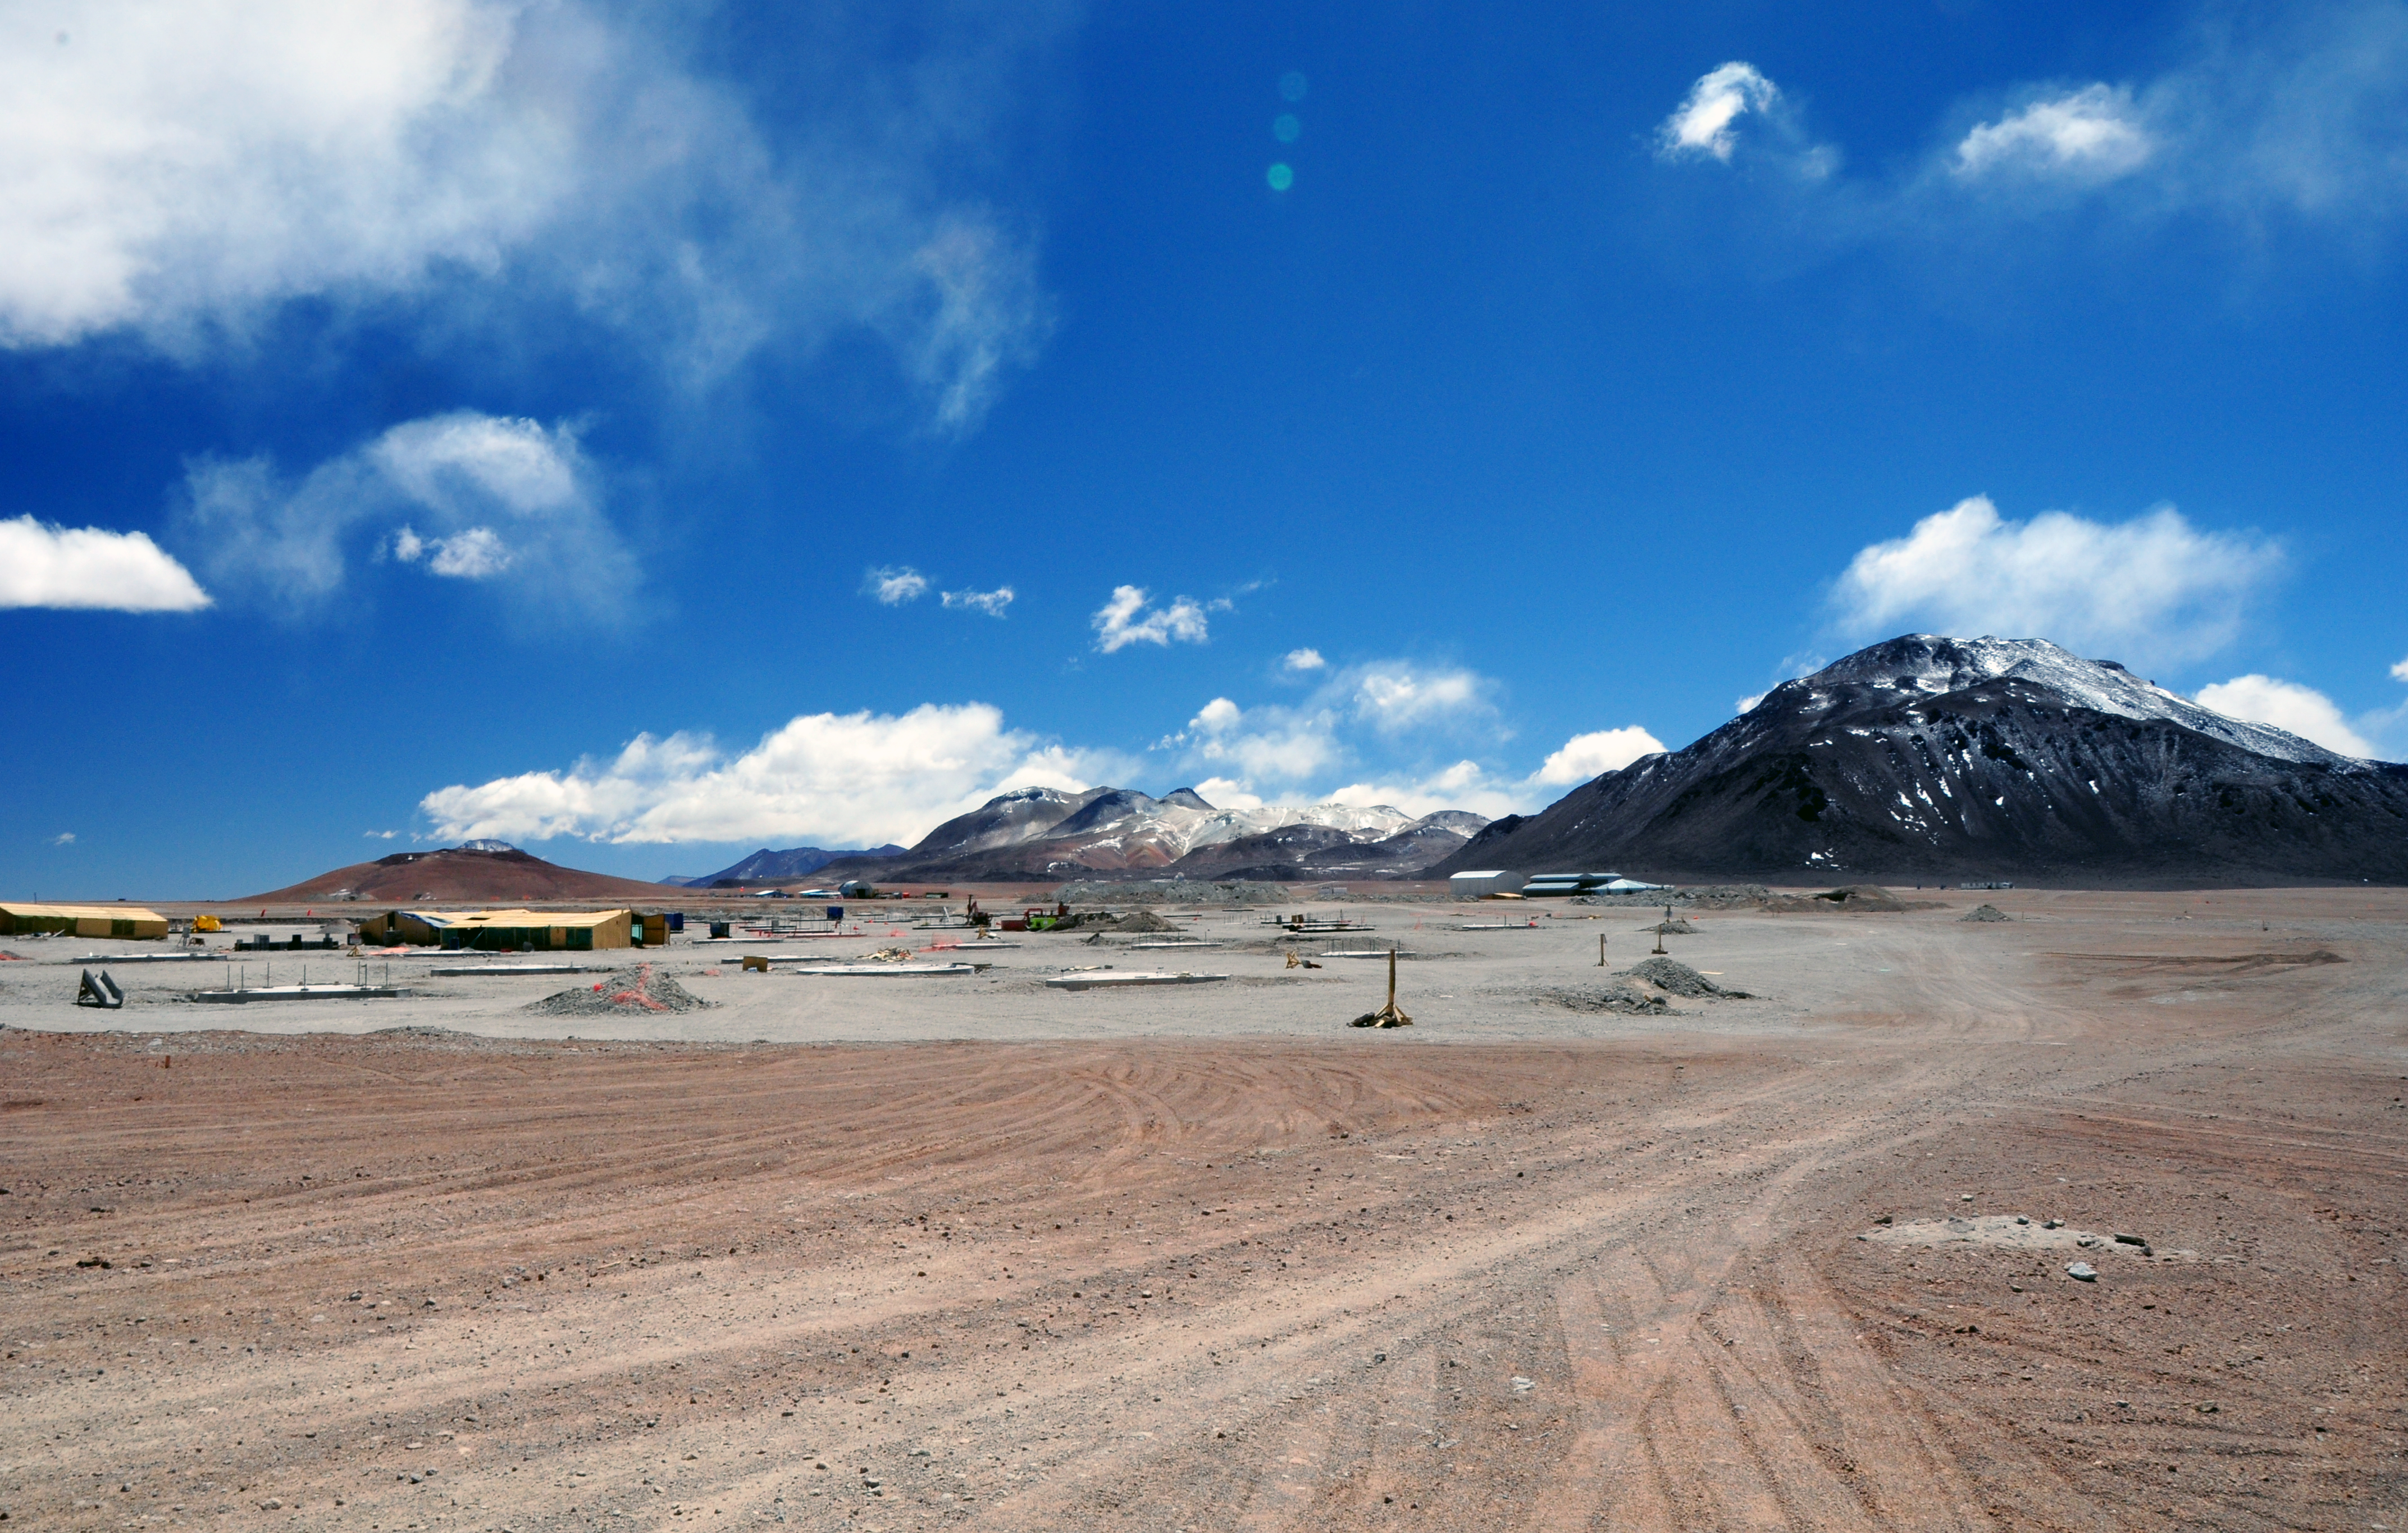

Progress at the ALMA site

Constructions progressing at the ALMA Array Operations Site, at an altitude of 5000 metres, on the Chajnantor plateau. The antenna foundations for the Atacama Compact Array (ACA) are visible in the centre-left of the image, and the Technical Building behind them. Image taken in September 2009.

Credit: ALMA (ESO/NAOJ/NRAO)